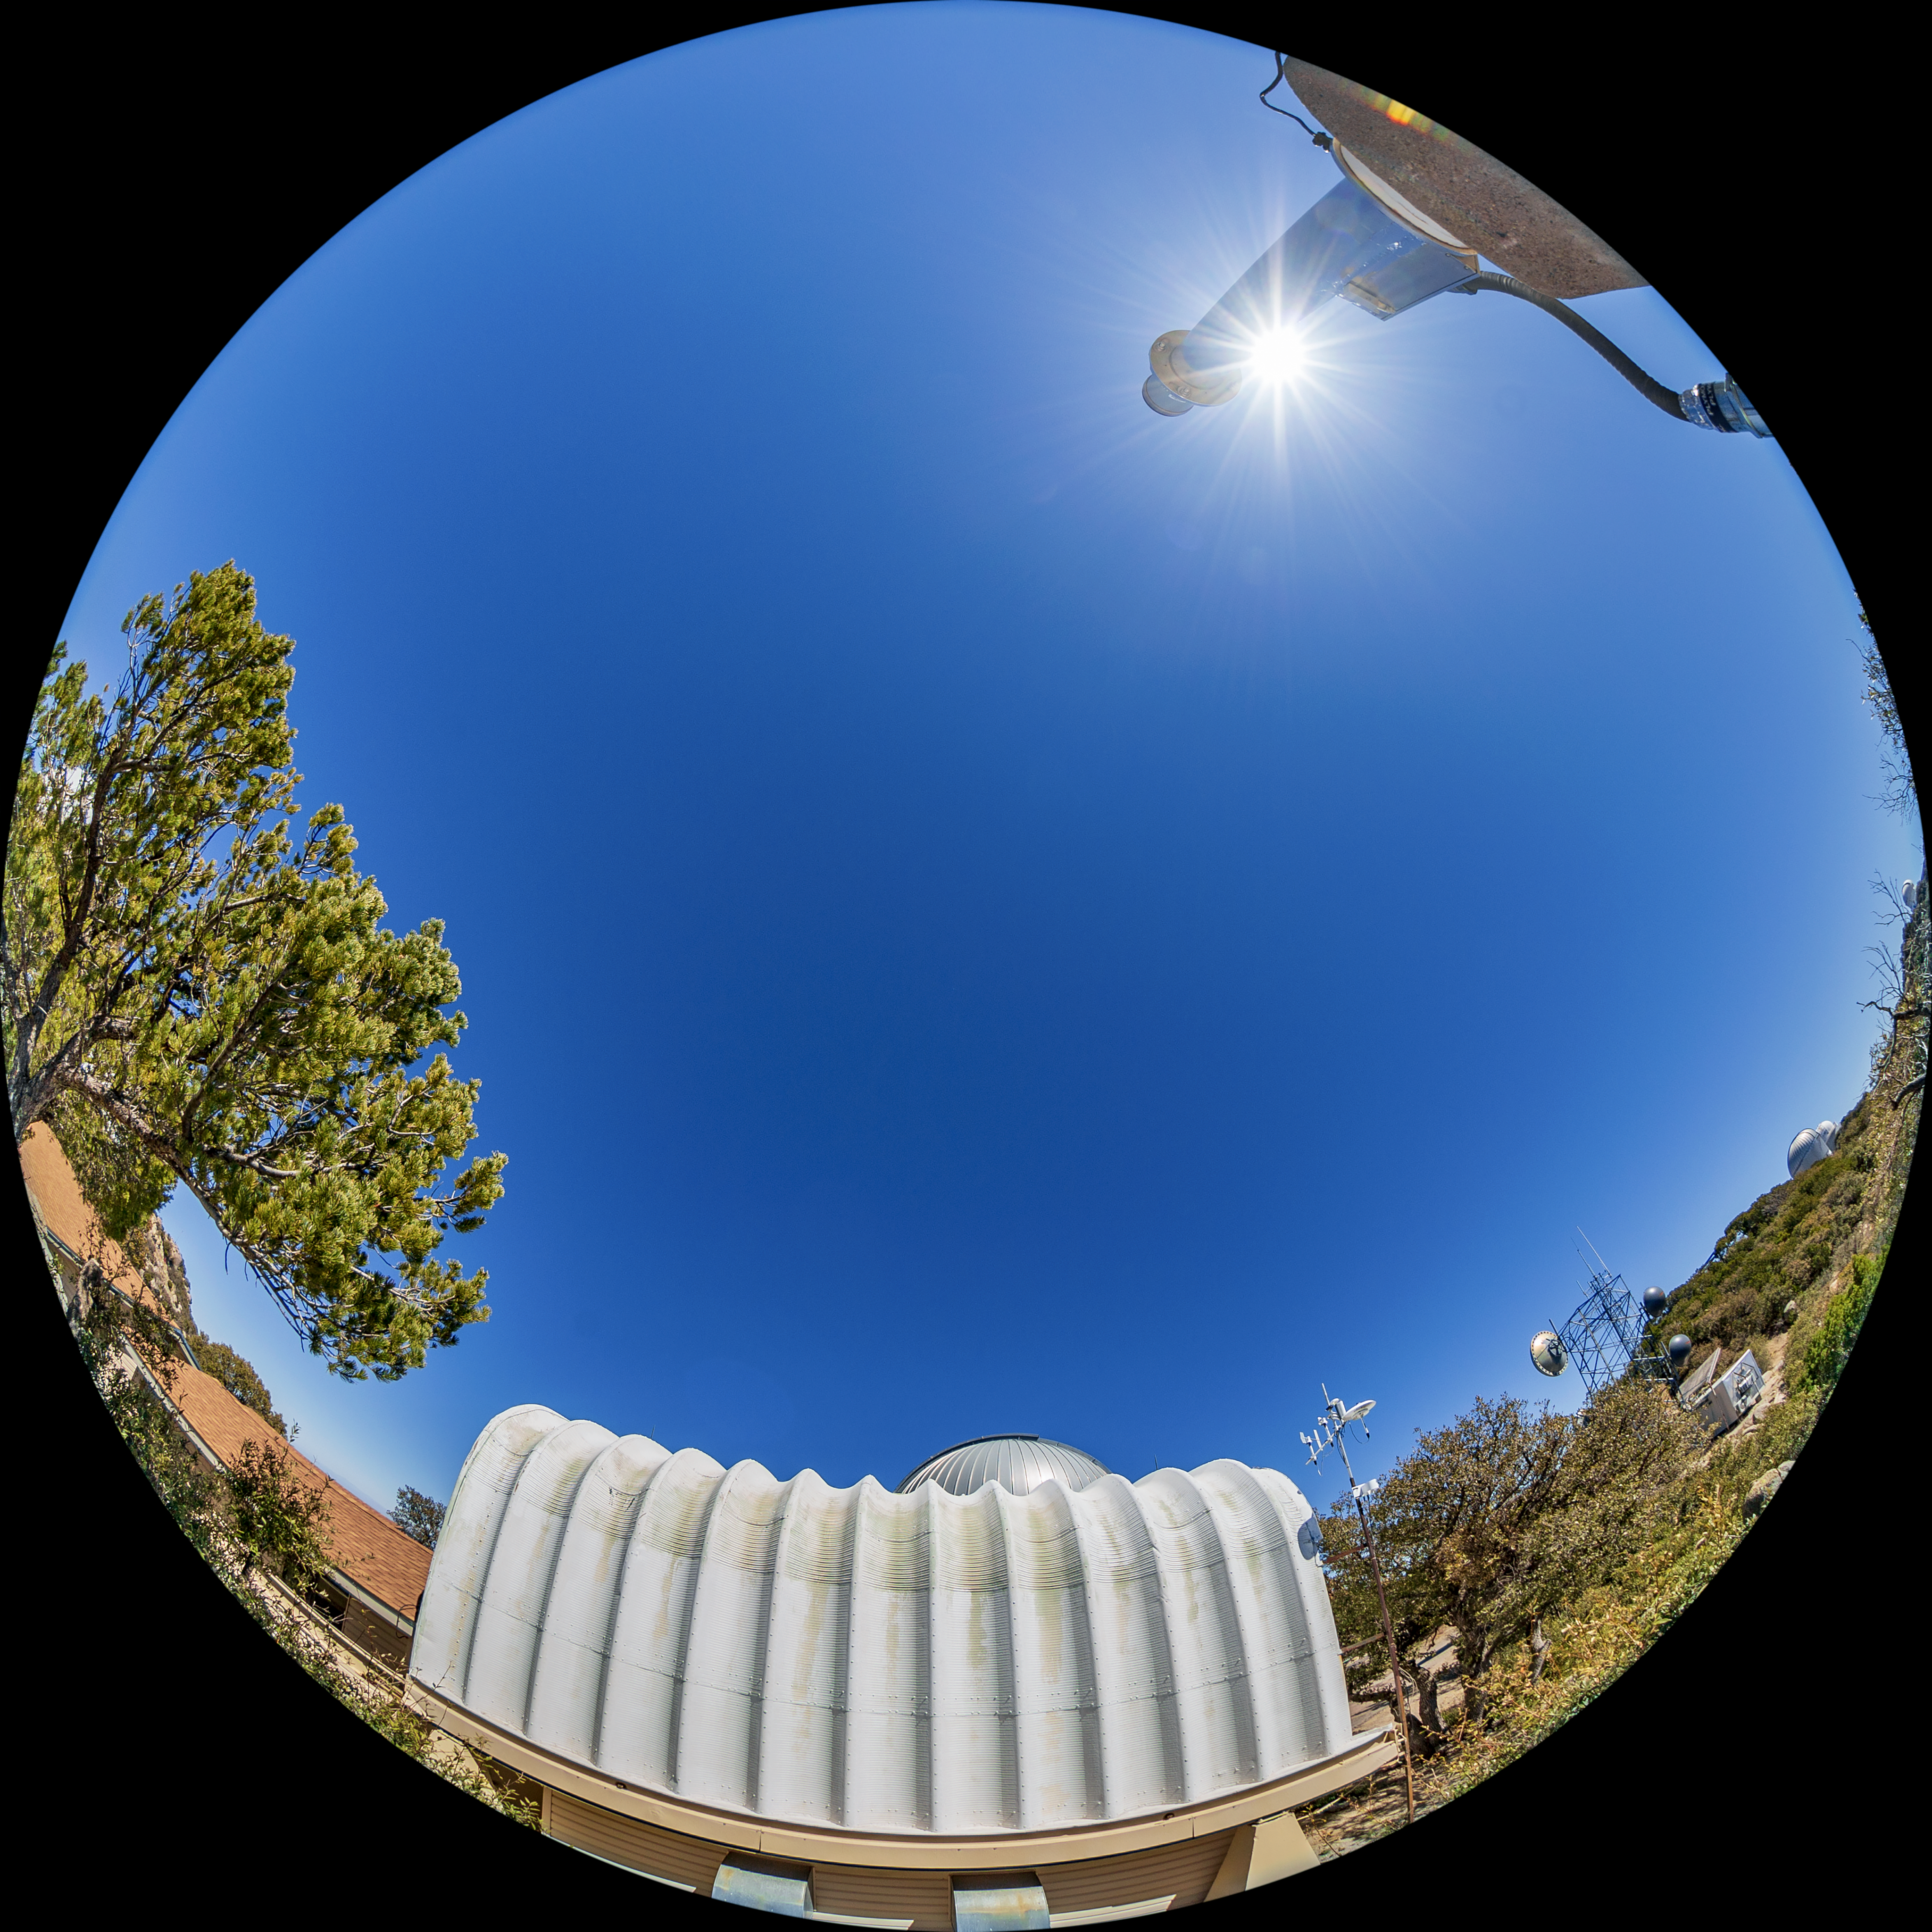

UA SuperLotis Telescope Fulldome

A fulldome view of the UA SuperLotis Telescope at Kitt Peak National Observatory (KPNO), a Program of NSF NOIRLab.

Credit: KPNO/NOIRLab/NSF/AURA/T. Matsopoulos